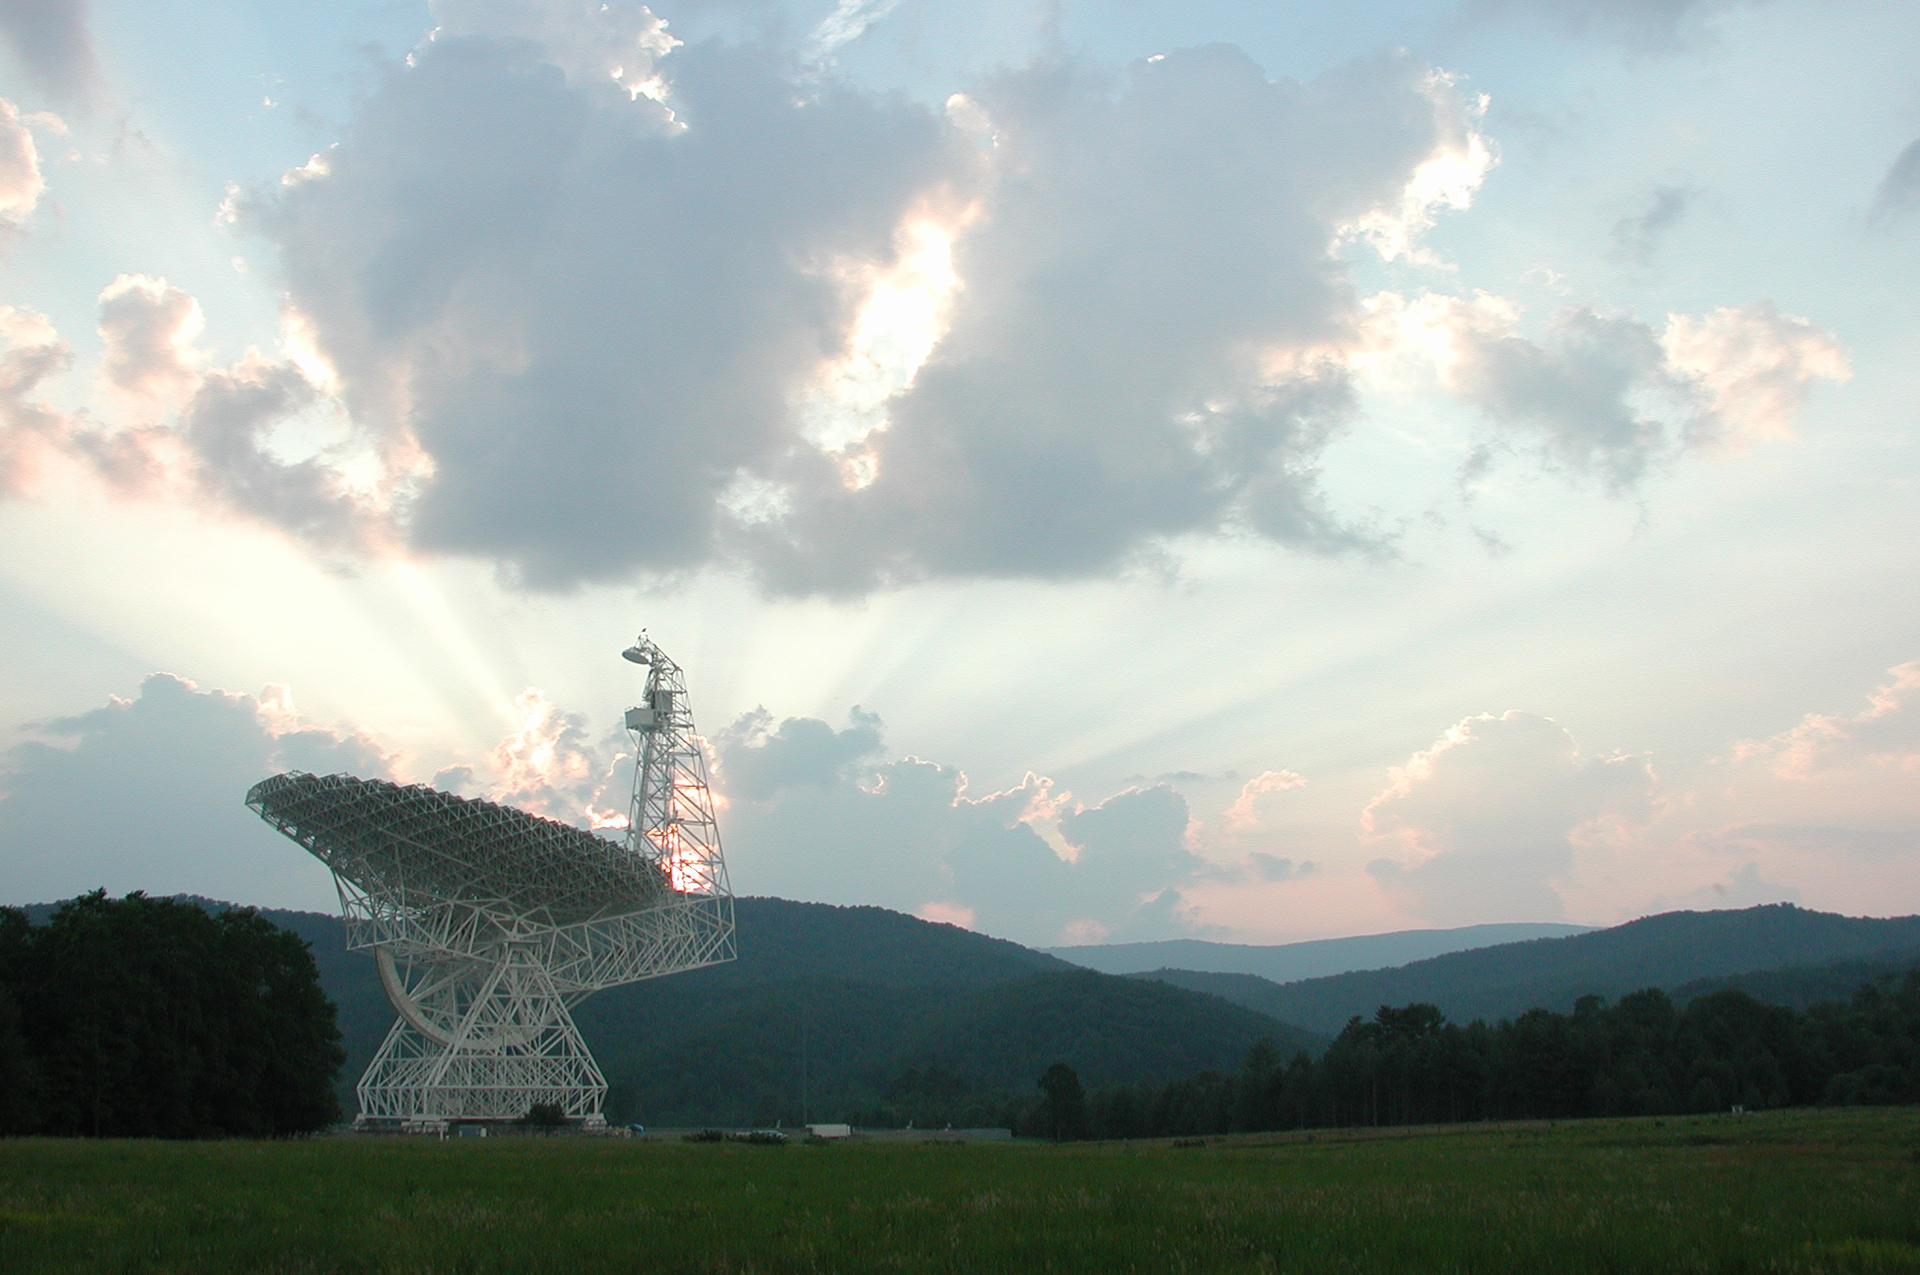

Caught in the Last Rays

The Sun sets behind the mountains that ring our Green Bank observatory site in West Virginia. However, the Green Bank Telescope's work will continue through the night. The GBT is the world's largest moving telescope.

Credit: NRAO/AUI/NSF